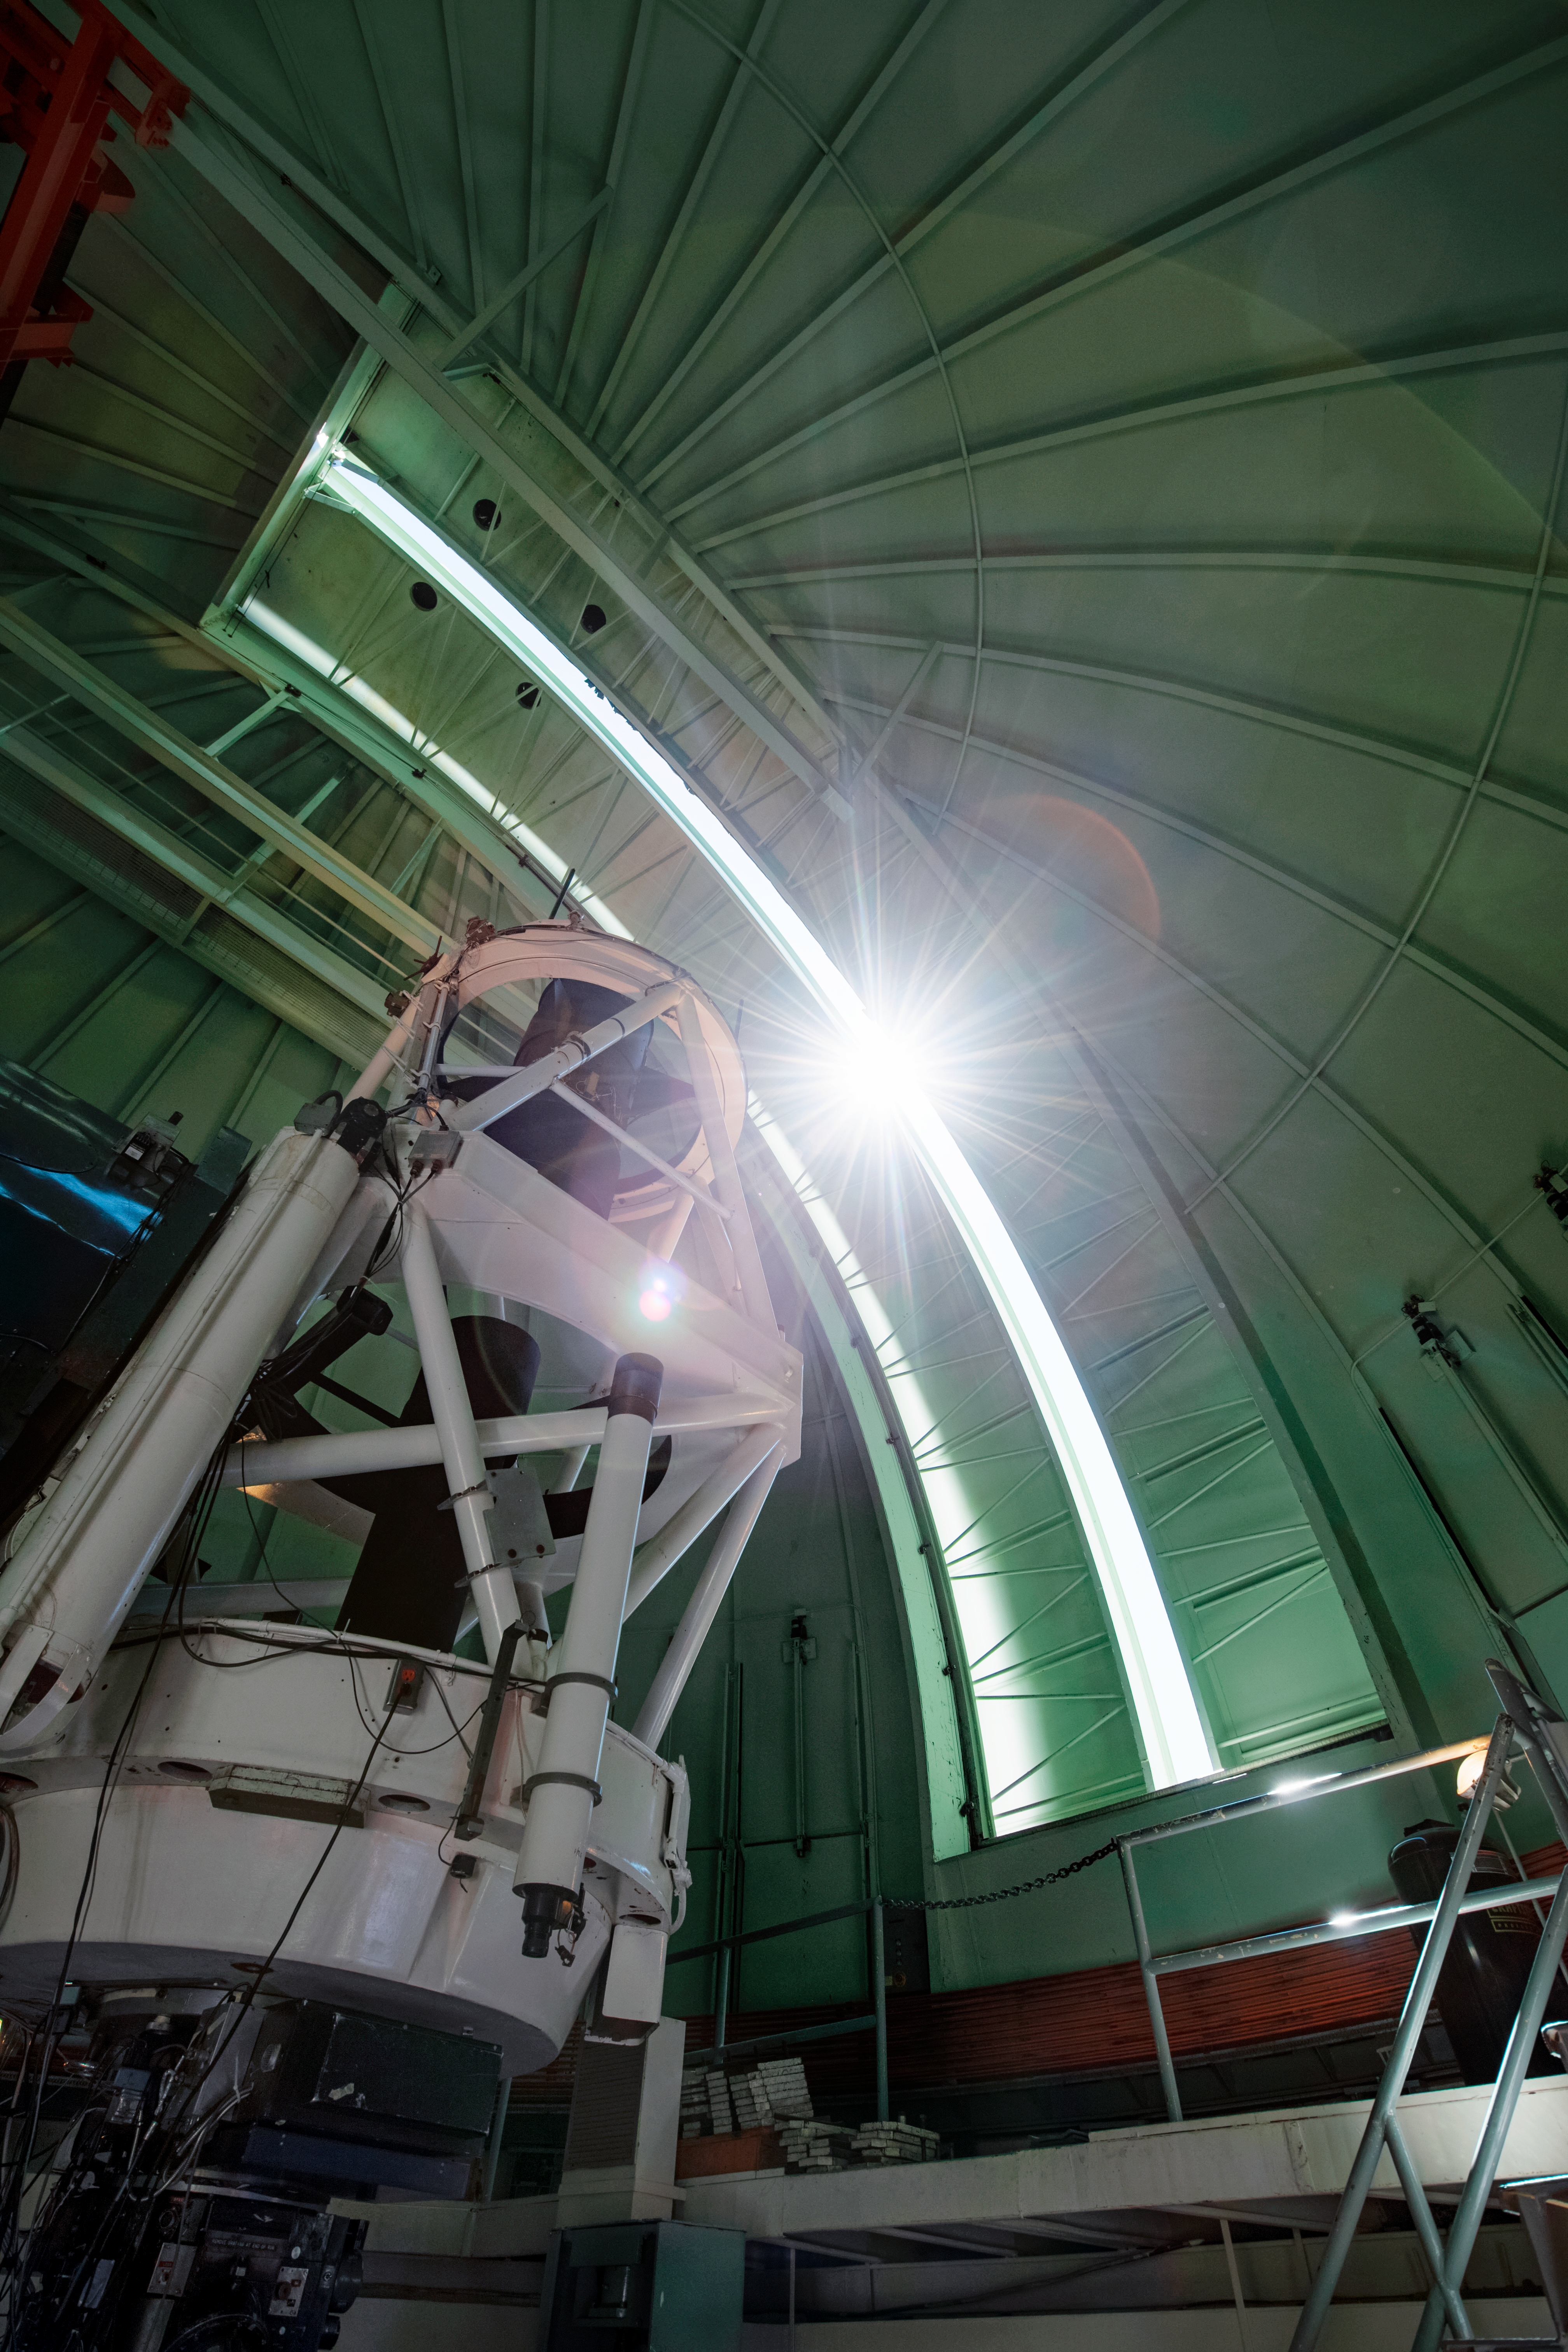

Illuminating the Víctor M. Blanco 4-meter Telescope

The sun shines through a crack in the dome of the Víctor M. Blanco 4-meter Telescope, located at Cerro Tololo Inter-American Observatory, Chile.

Credit: DOE/FNAL/DECam/R. Hahn/CTIO/NOIRLab/AURA/NSF